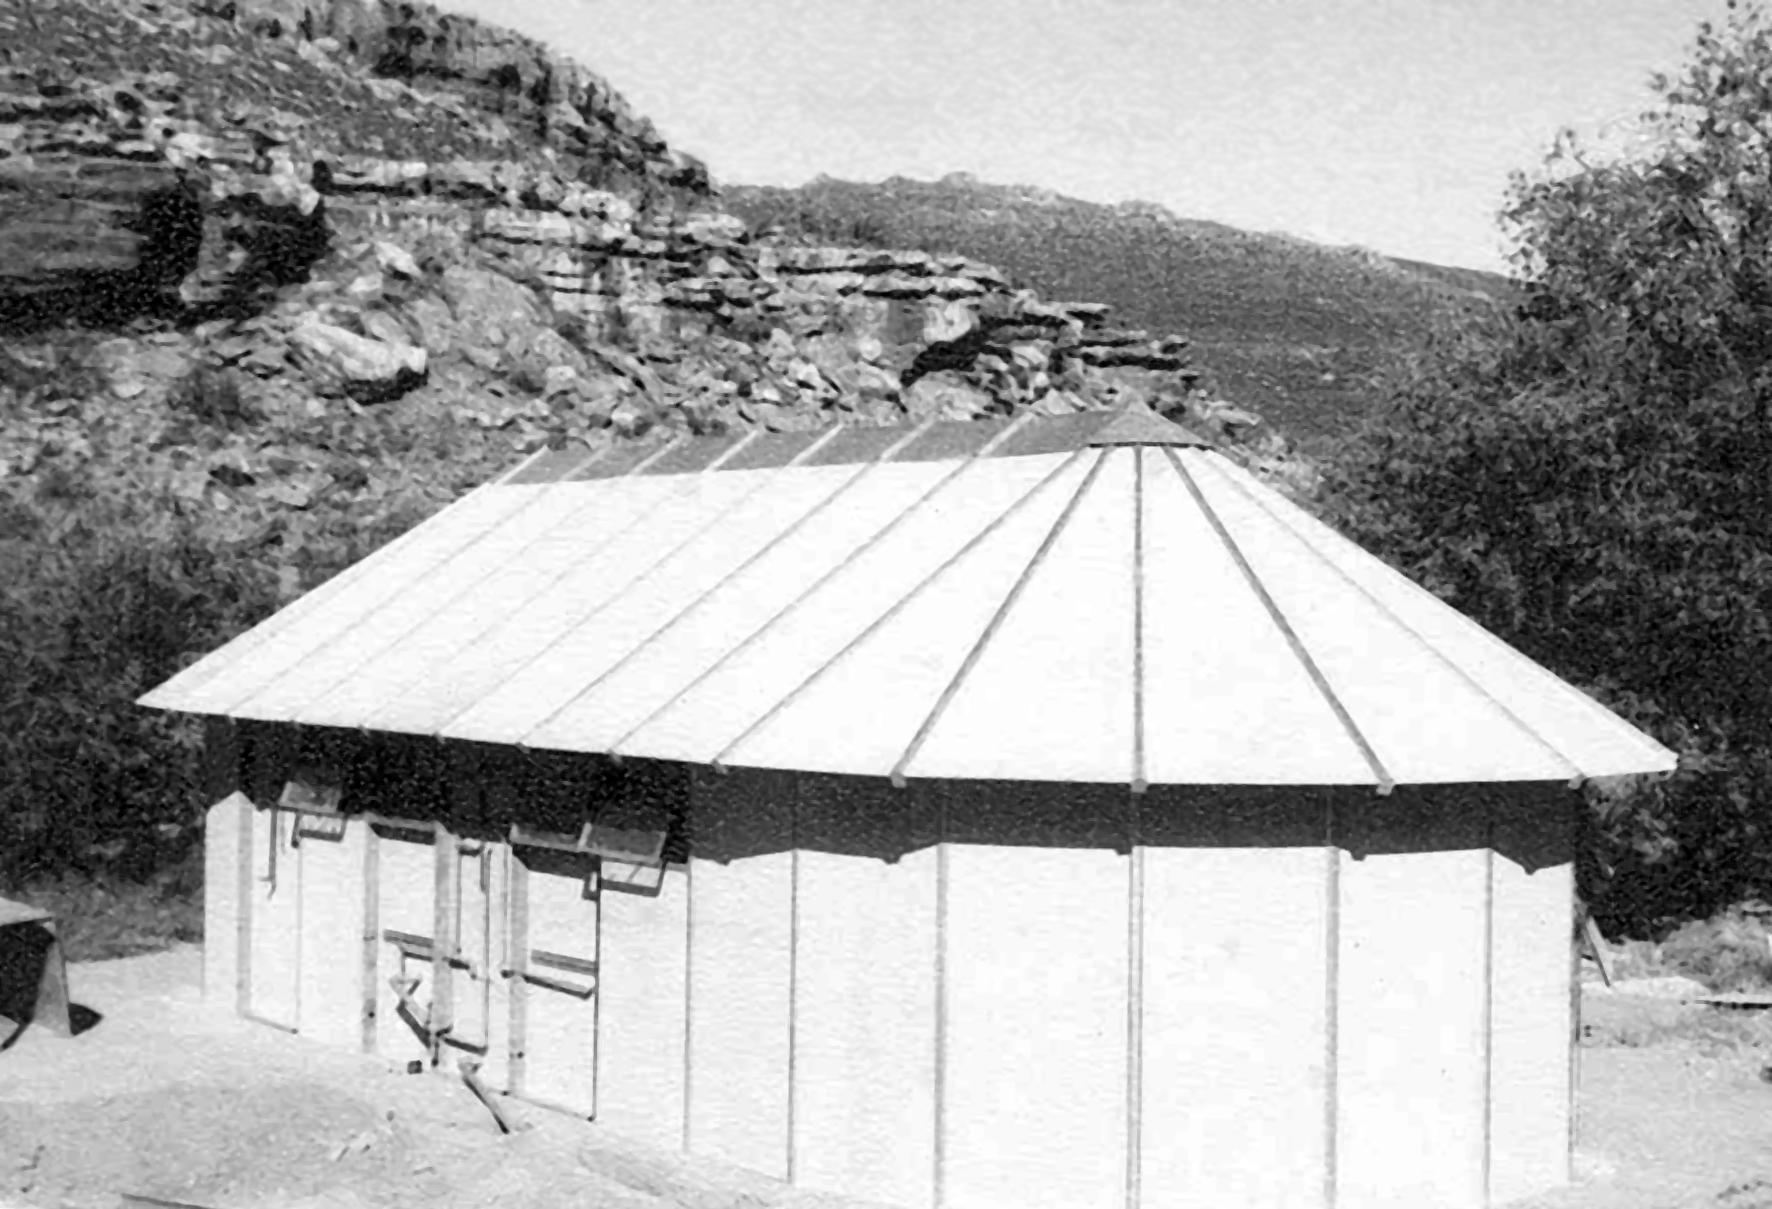

Rockdale Staff housing

Site testing in South Africa, February 1961 to March 1963.

Credit: ESO